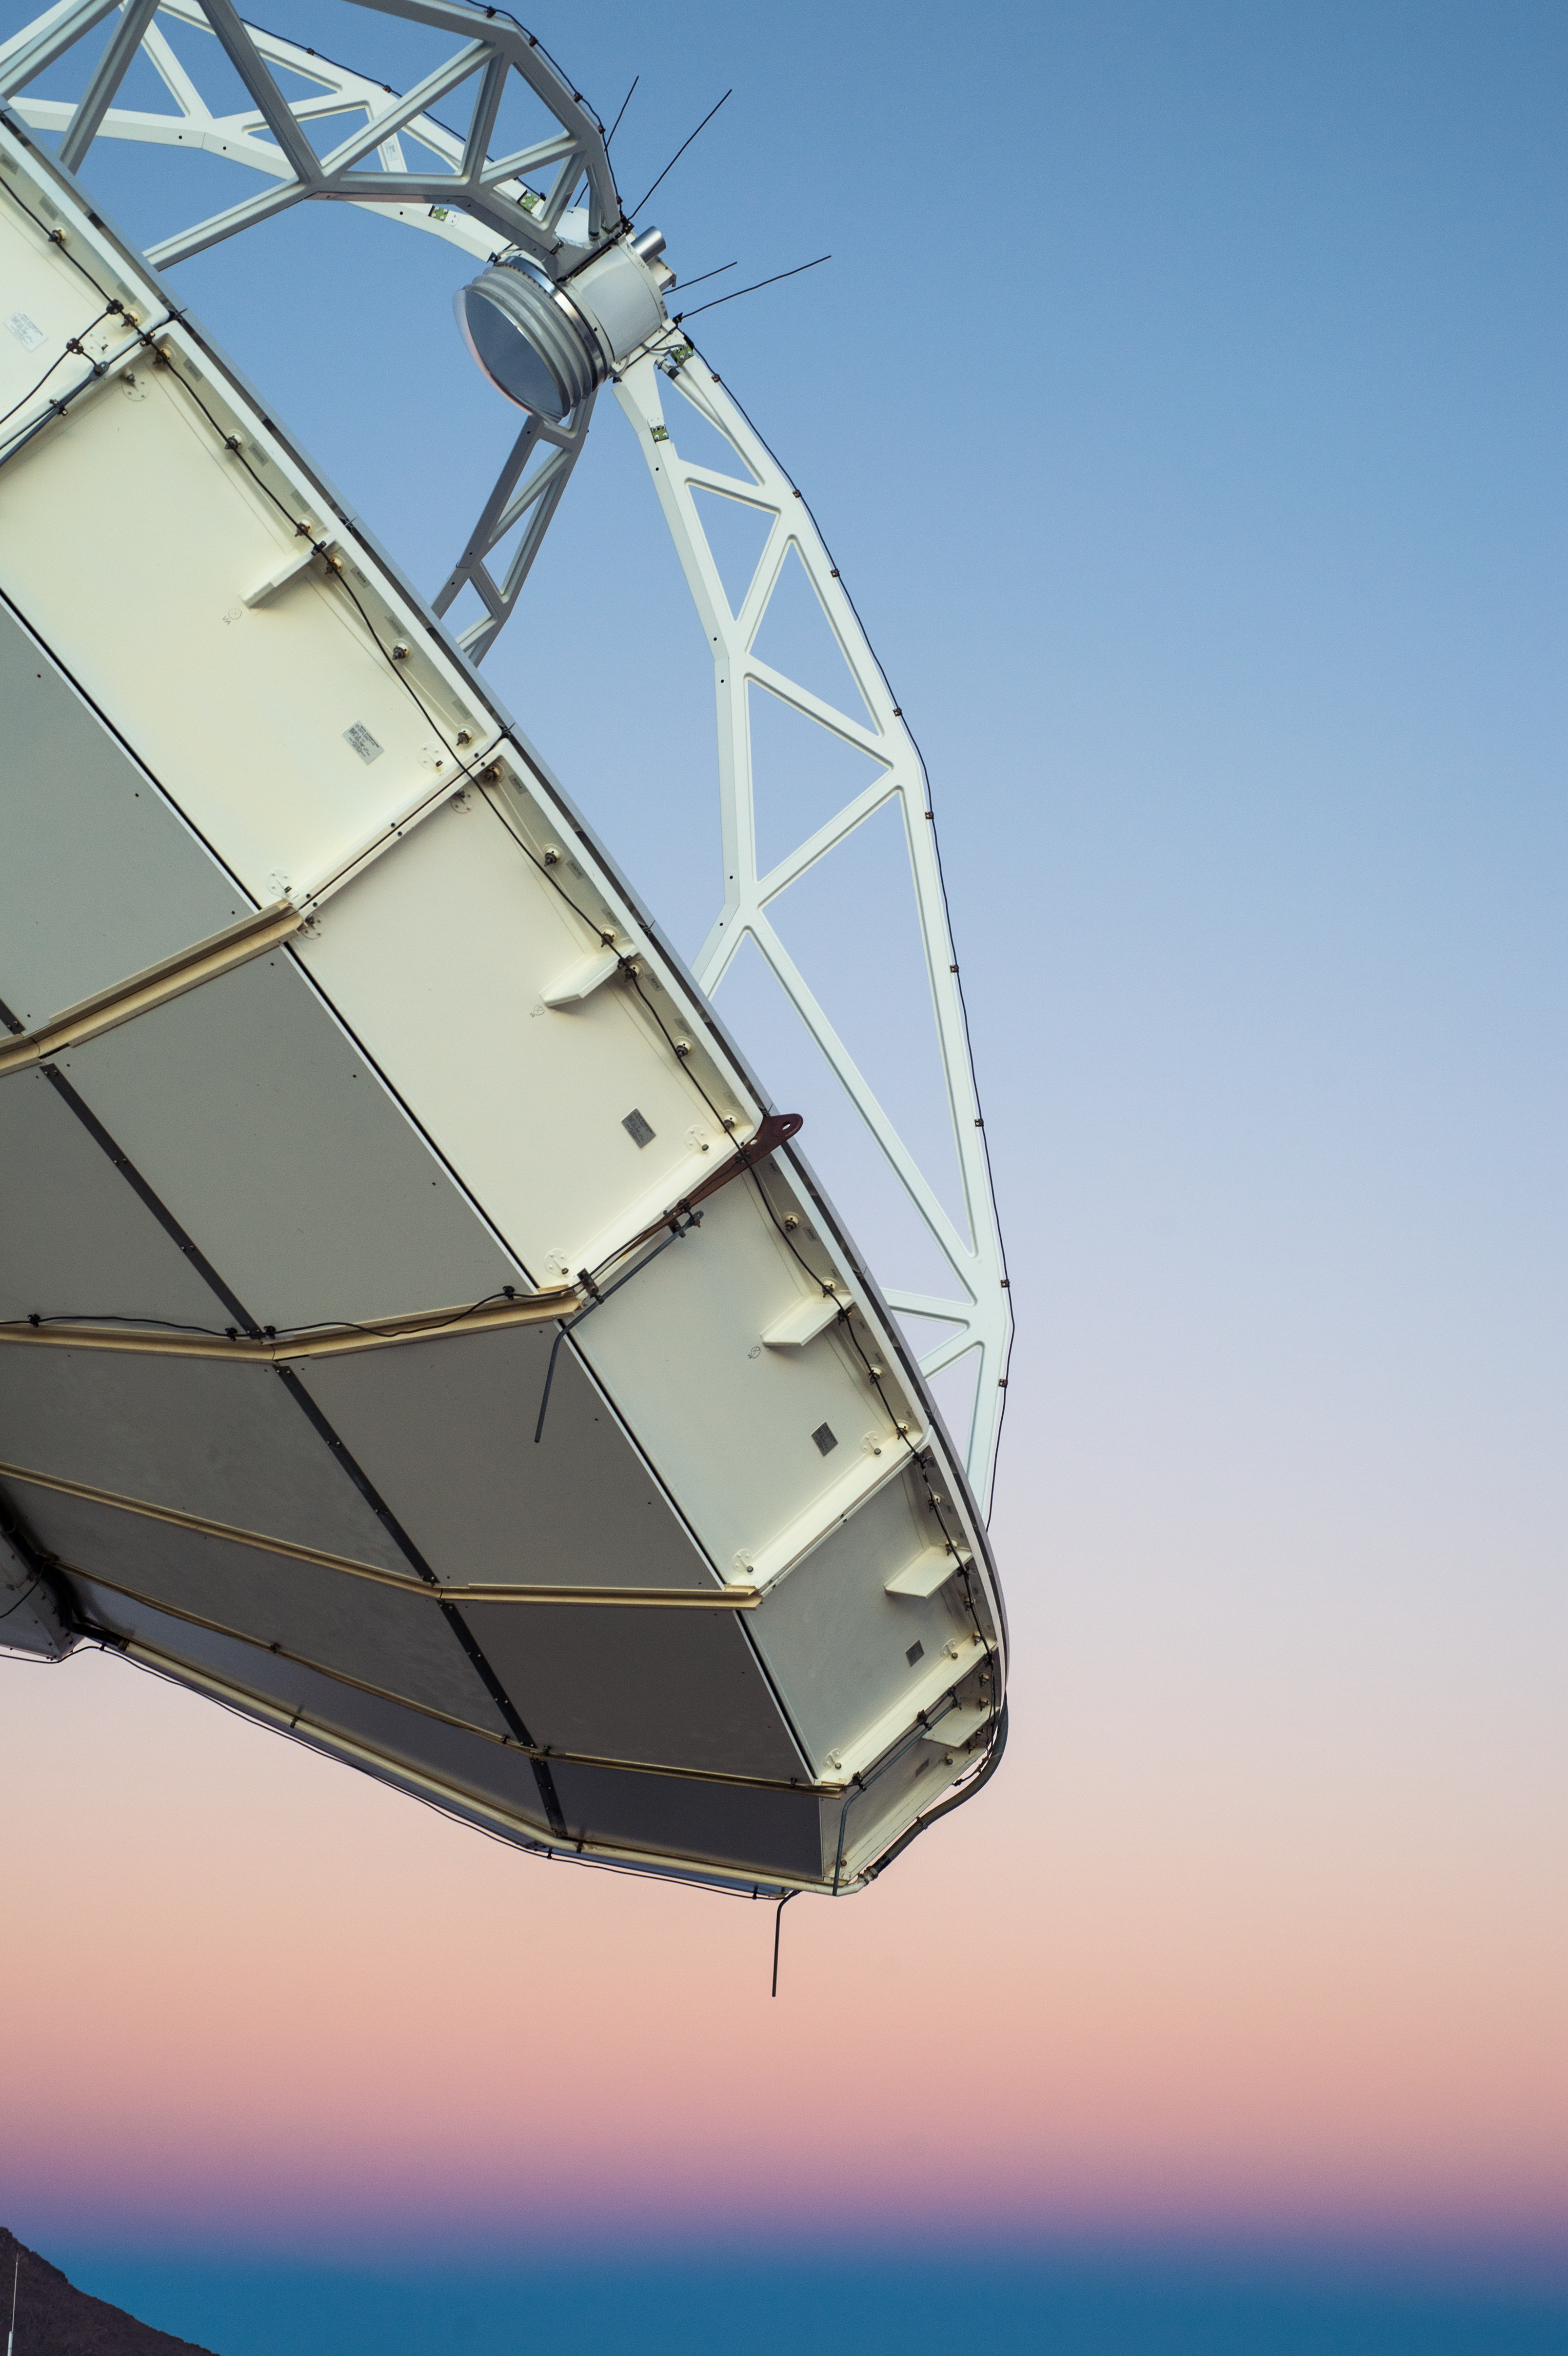

Up close with APEX

A close-up of the Atacama Pathfinder Experiment (APEX) telescope operating at sunset on the 5000-metre altitude Chajnantor plateau in Chile's Atacama region. APEX is a 12-metre diameter telescope, operating at millimetre and submillimetre wavelengths which looks at the cold, dusty and distant Universe.

Credit: Carlos Durán/ESO